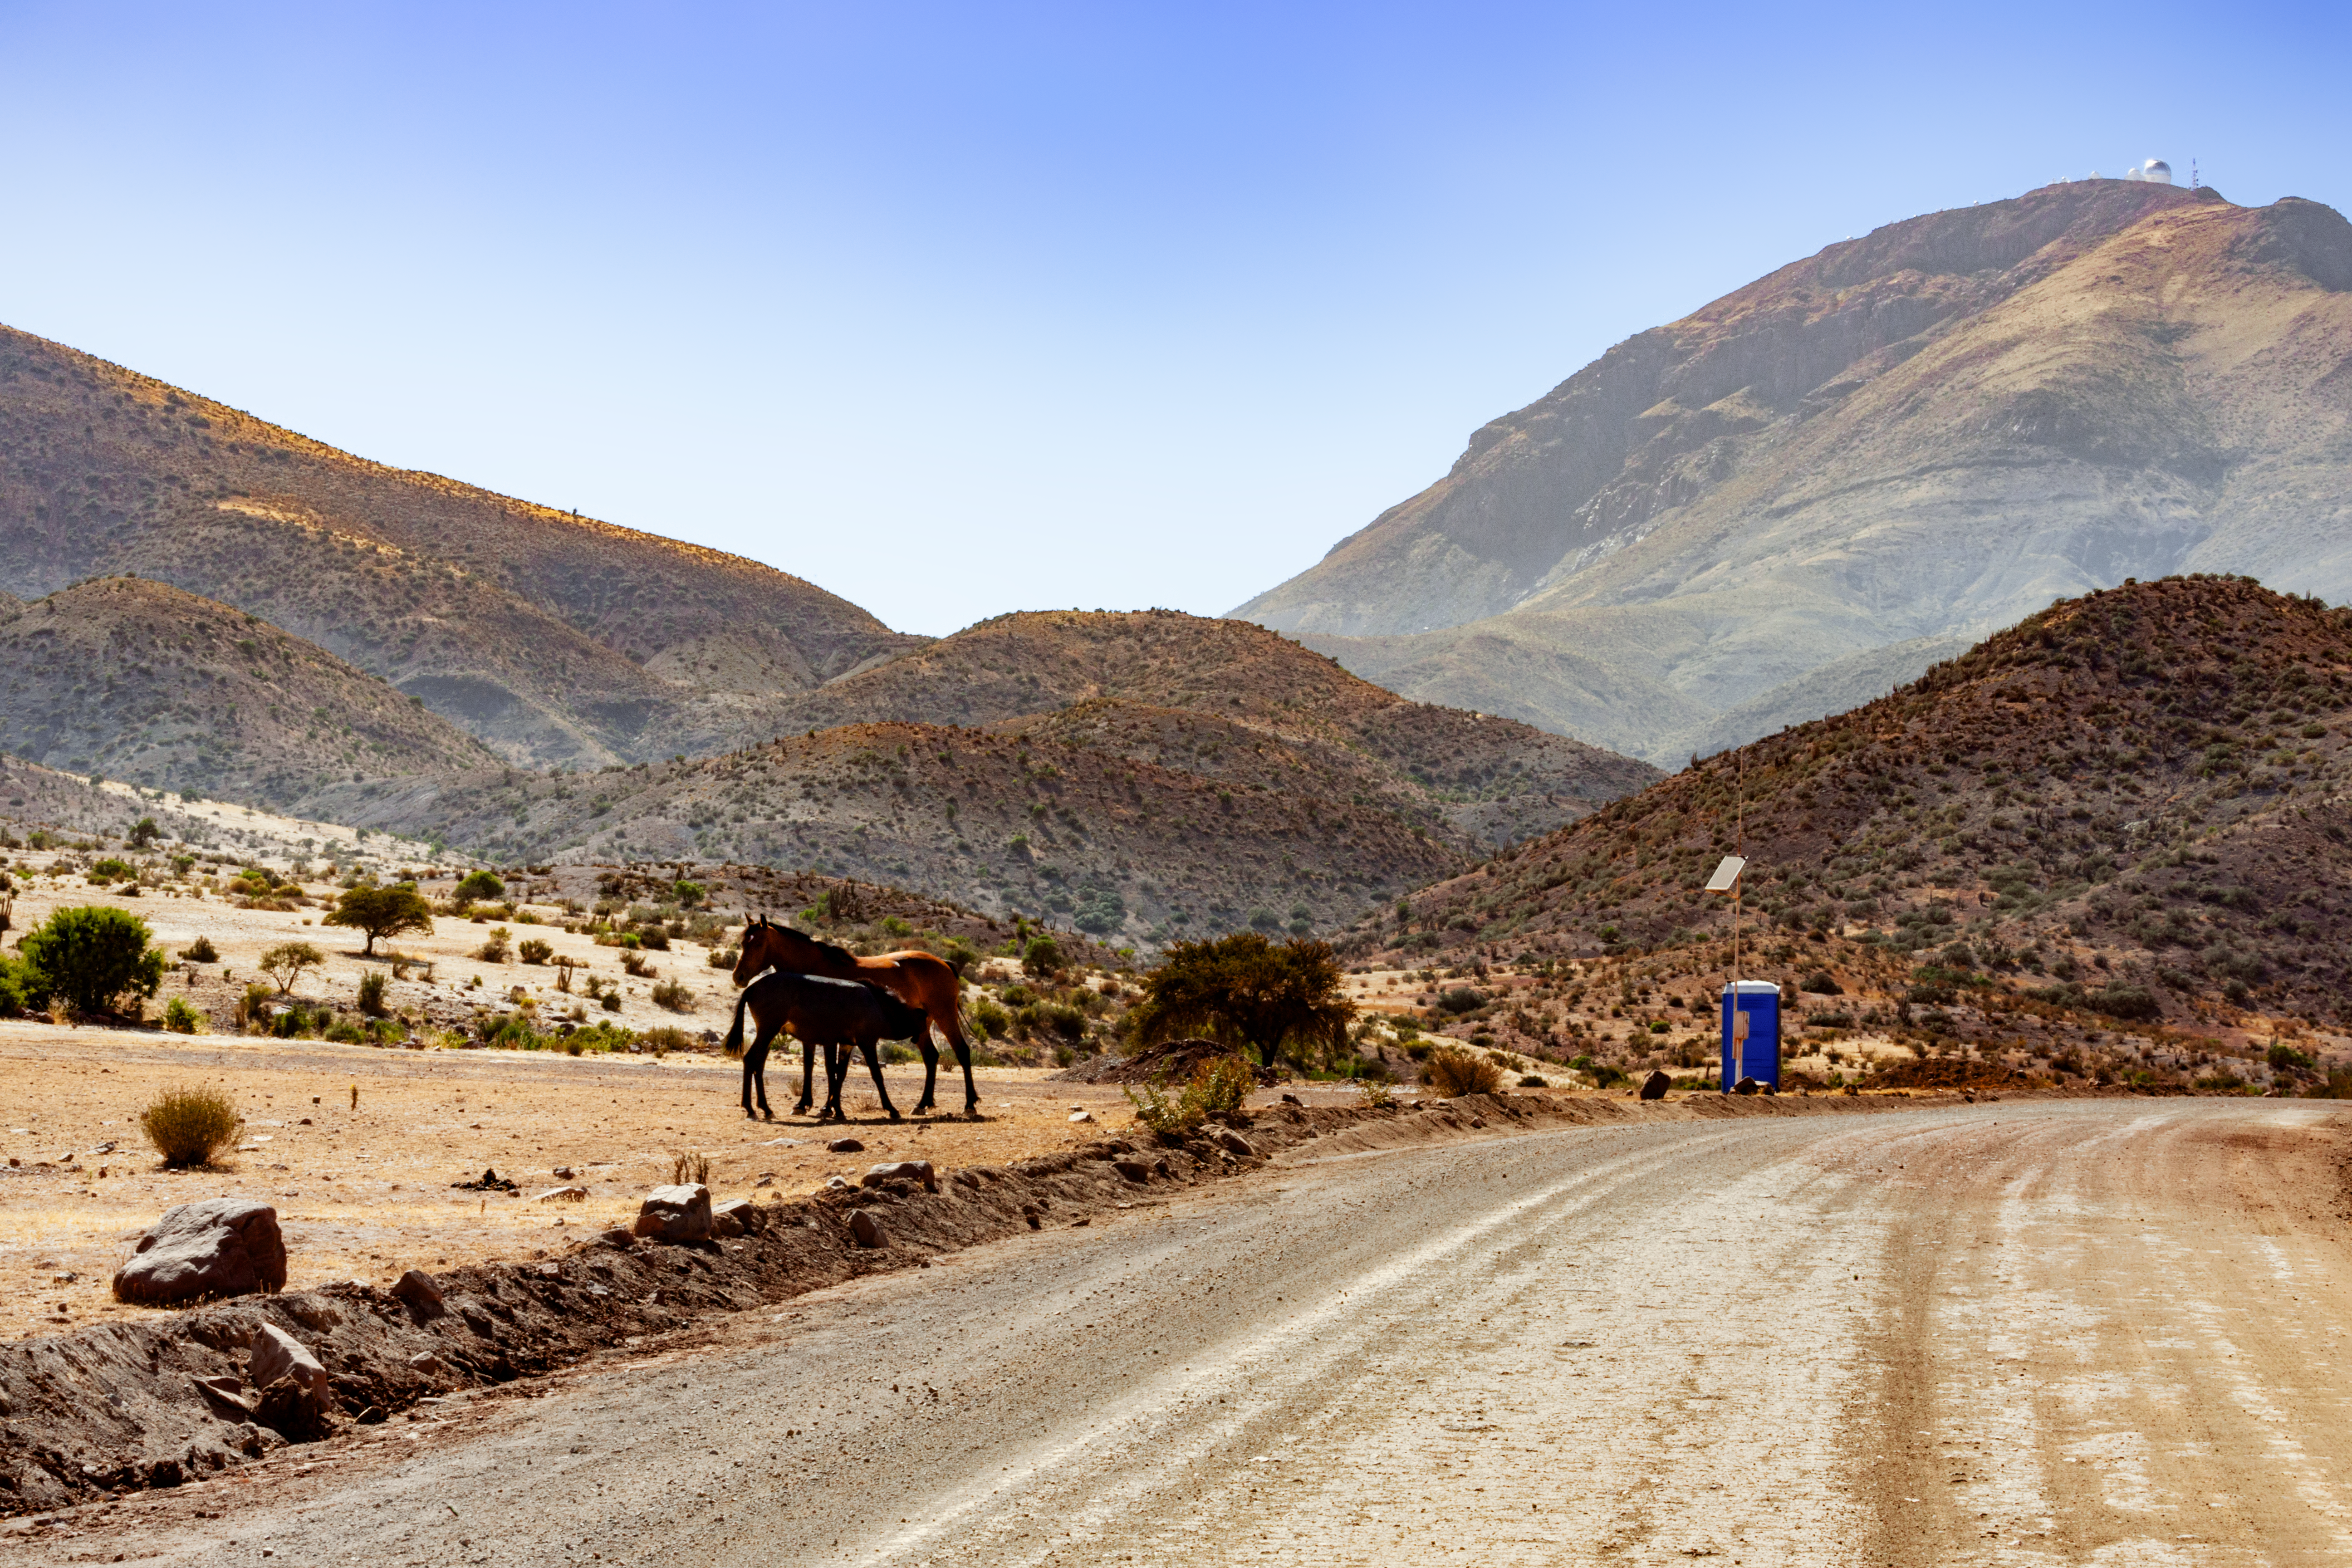

Horses on Cerro Tololo road

Credit: International Gemini Observatory/NOIRLab/NSF/AURA/M. Paredes